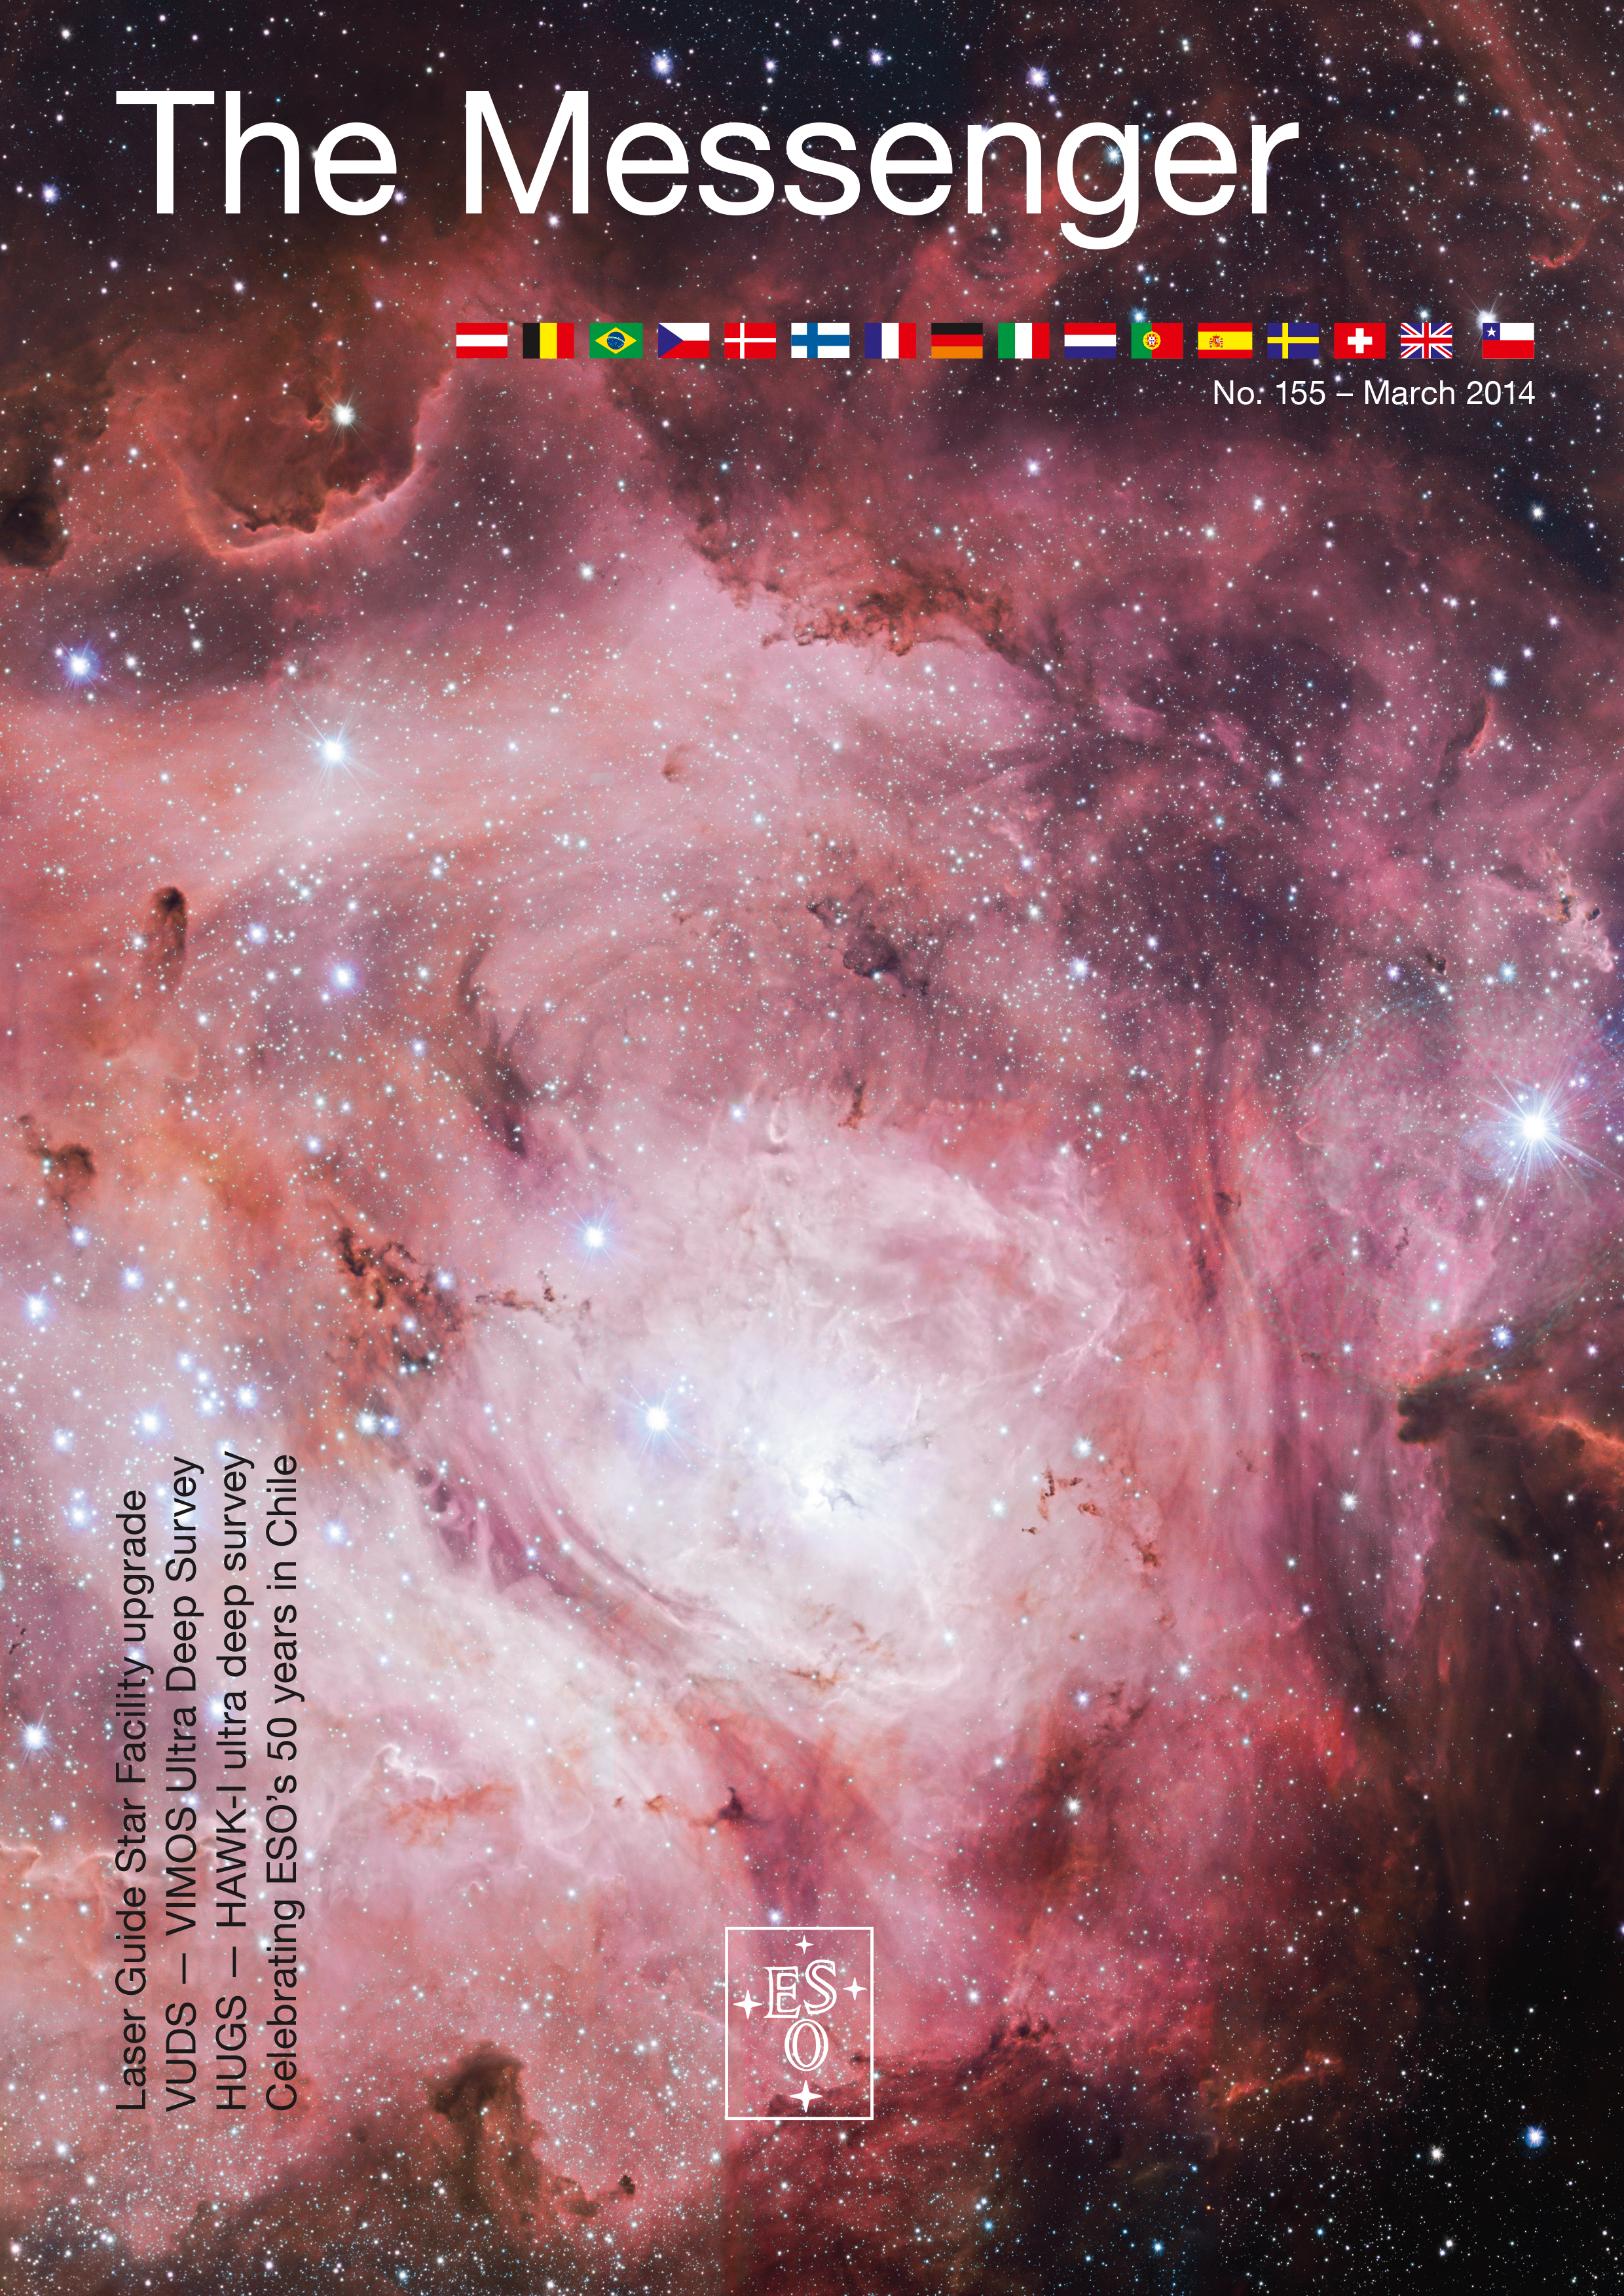

Cover of The Messenger No. 155

Cover of The Messenger 155

Credit: ESO